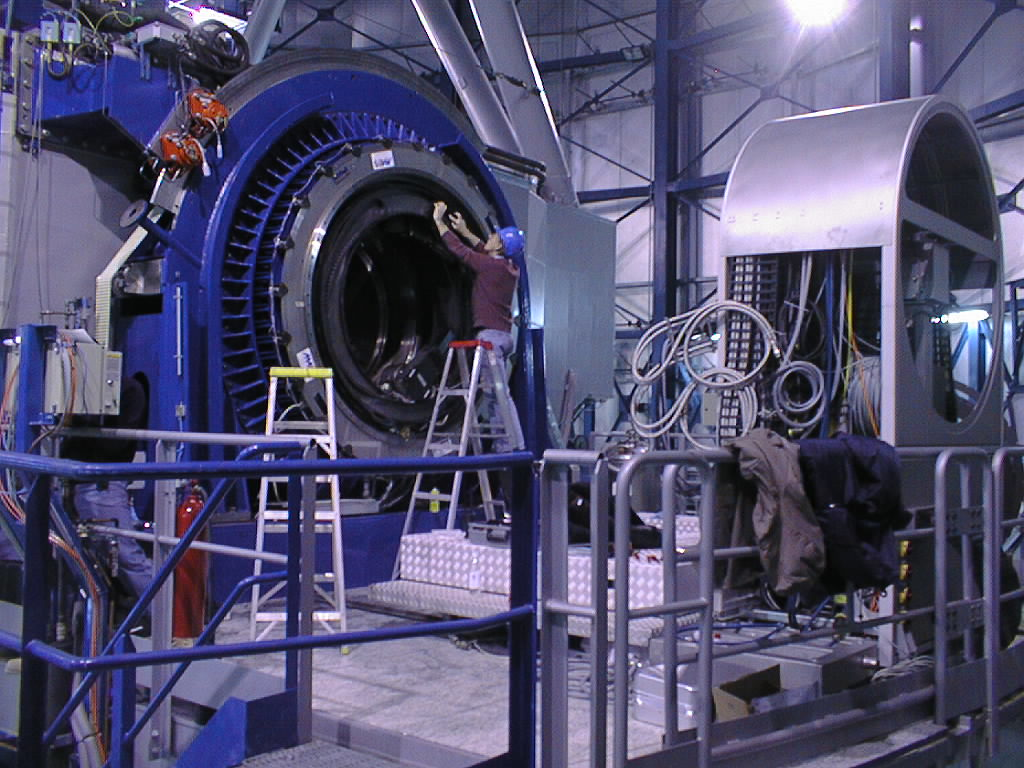

ISAAC mounted on VLT UT1

On the UT1 Nasmyth B platform, preparations are being made to receive ISAAC. Already available is the ISAAC maintenance platform and cable co-rotator system. (Photo obtained on November 13, 1998).

Credit: ESO